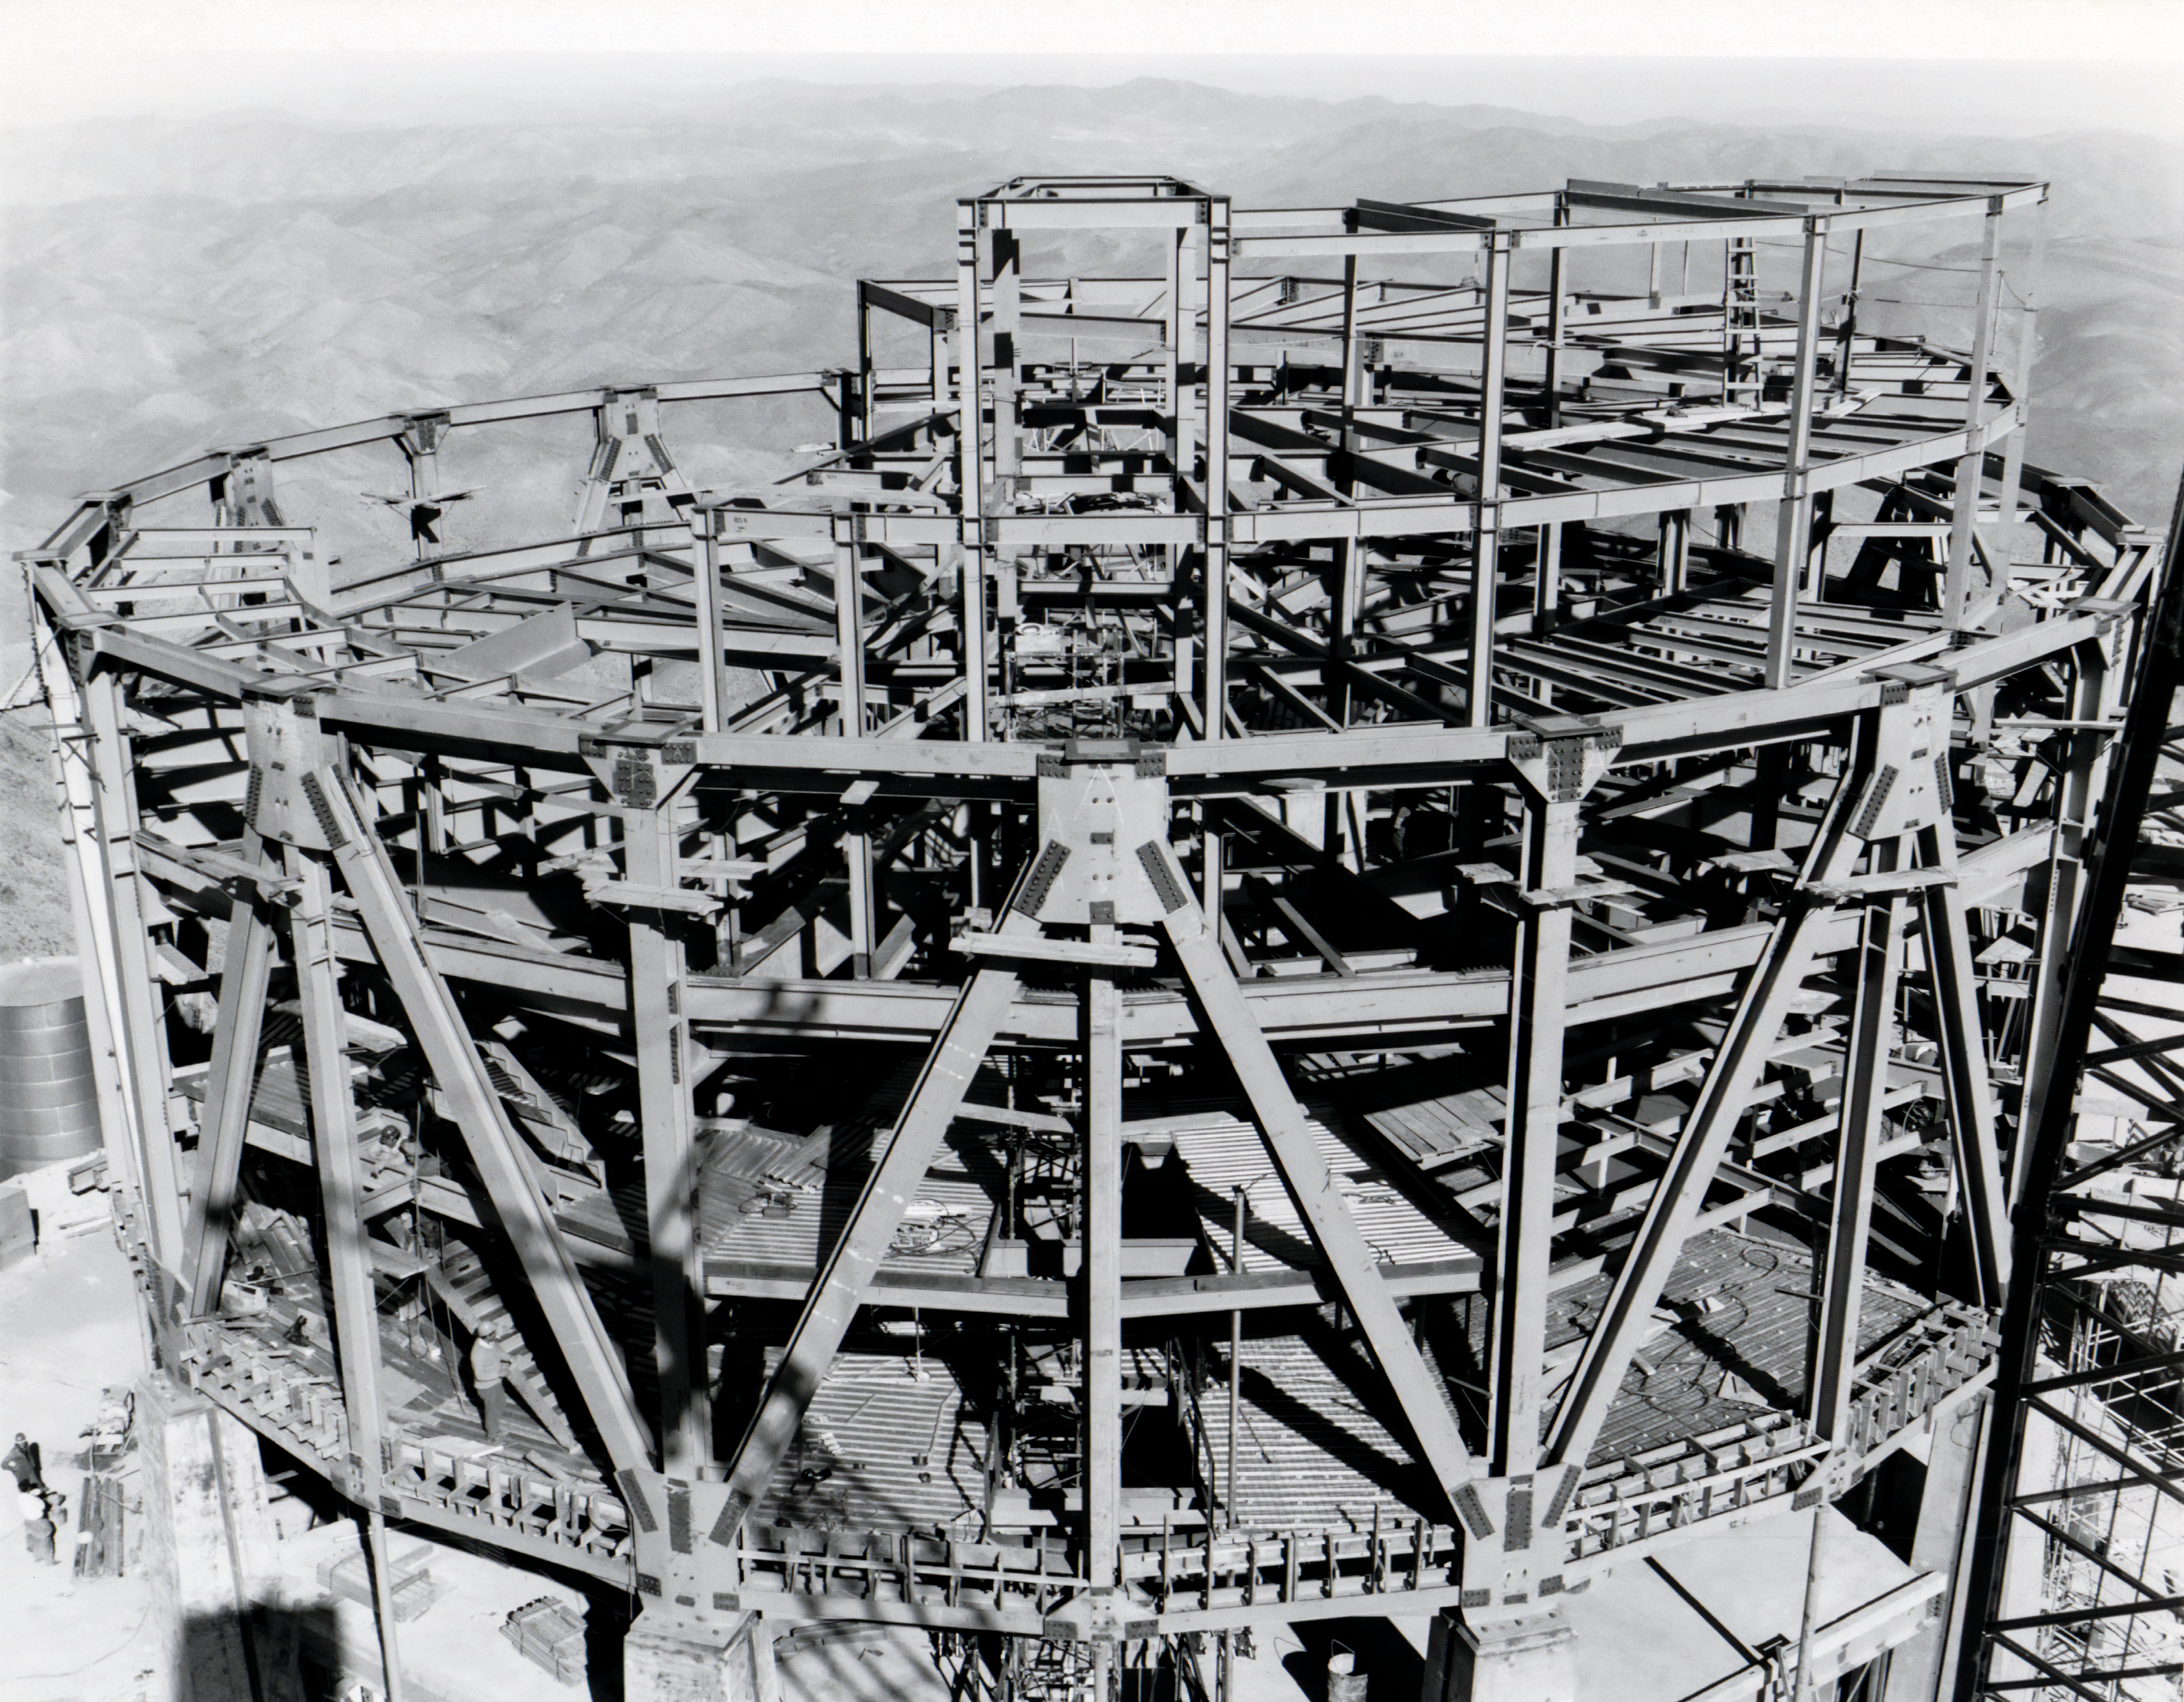

Steel Erection

Erecting part of the building for the Víctor M. Blanco 4-meter Telescope at Cerro Tololo Inter-American Observatory.

Credit: NOIRLab/AURA/NSF